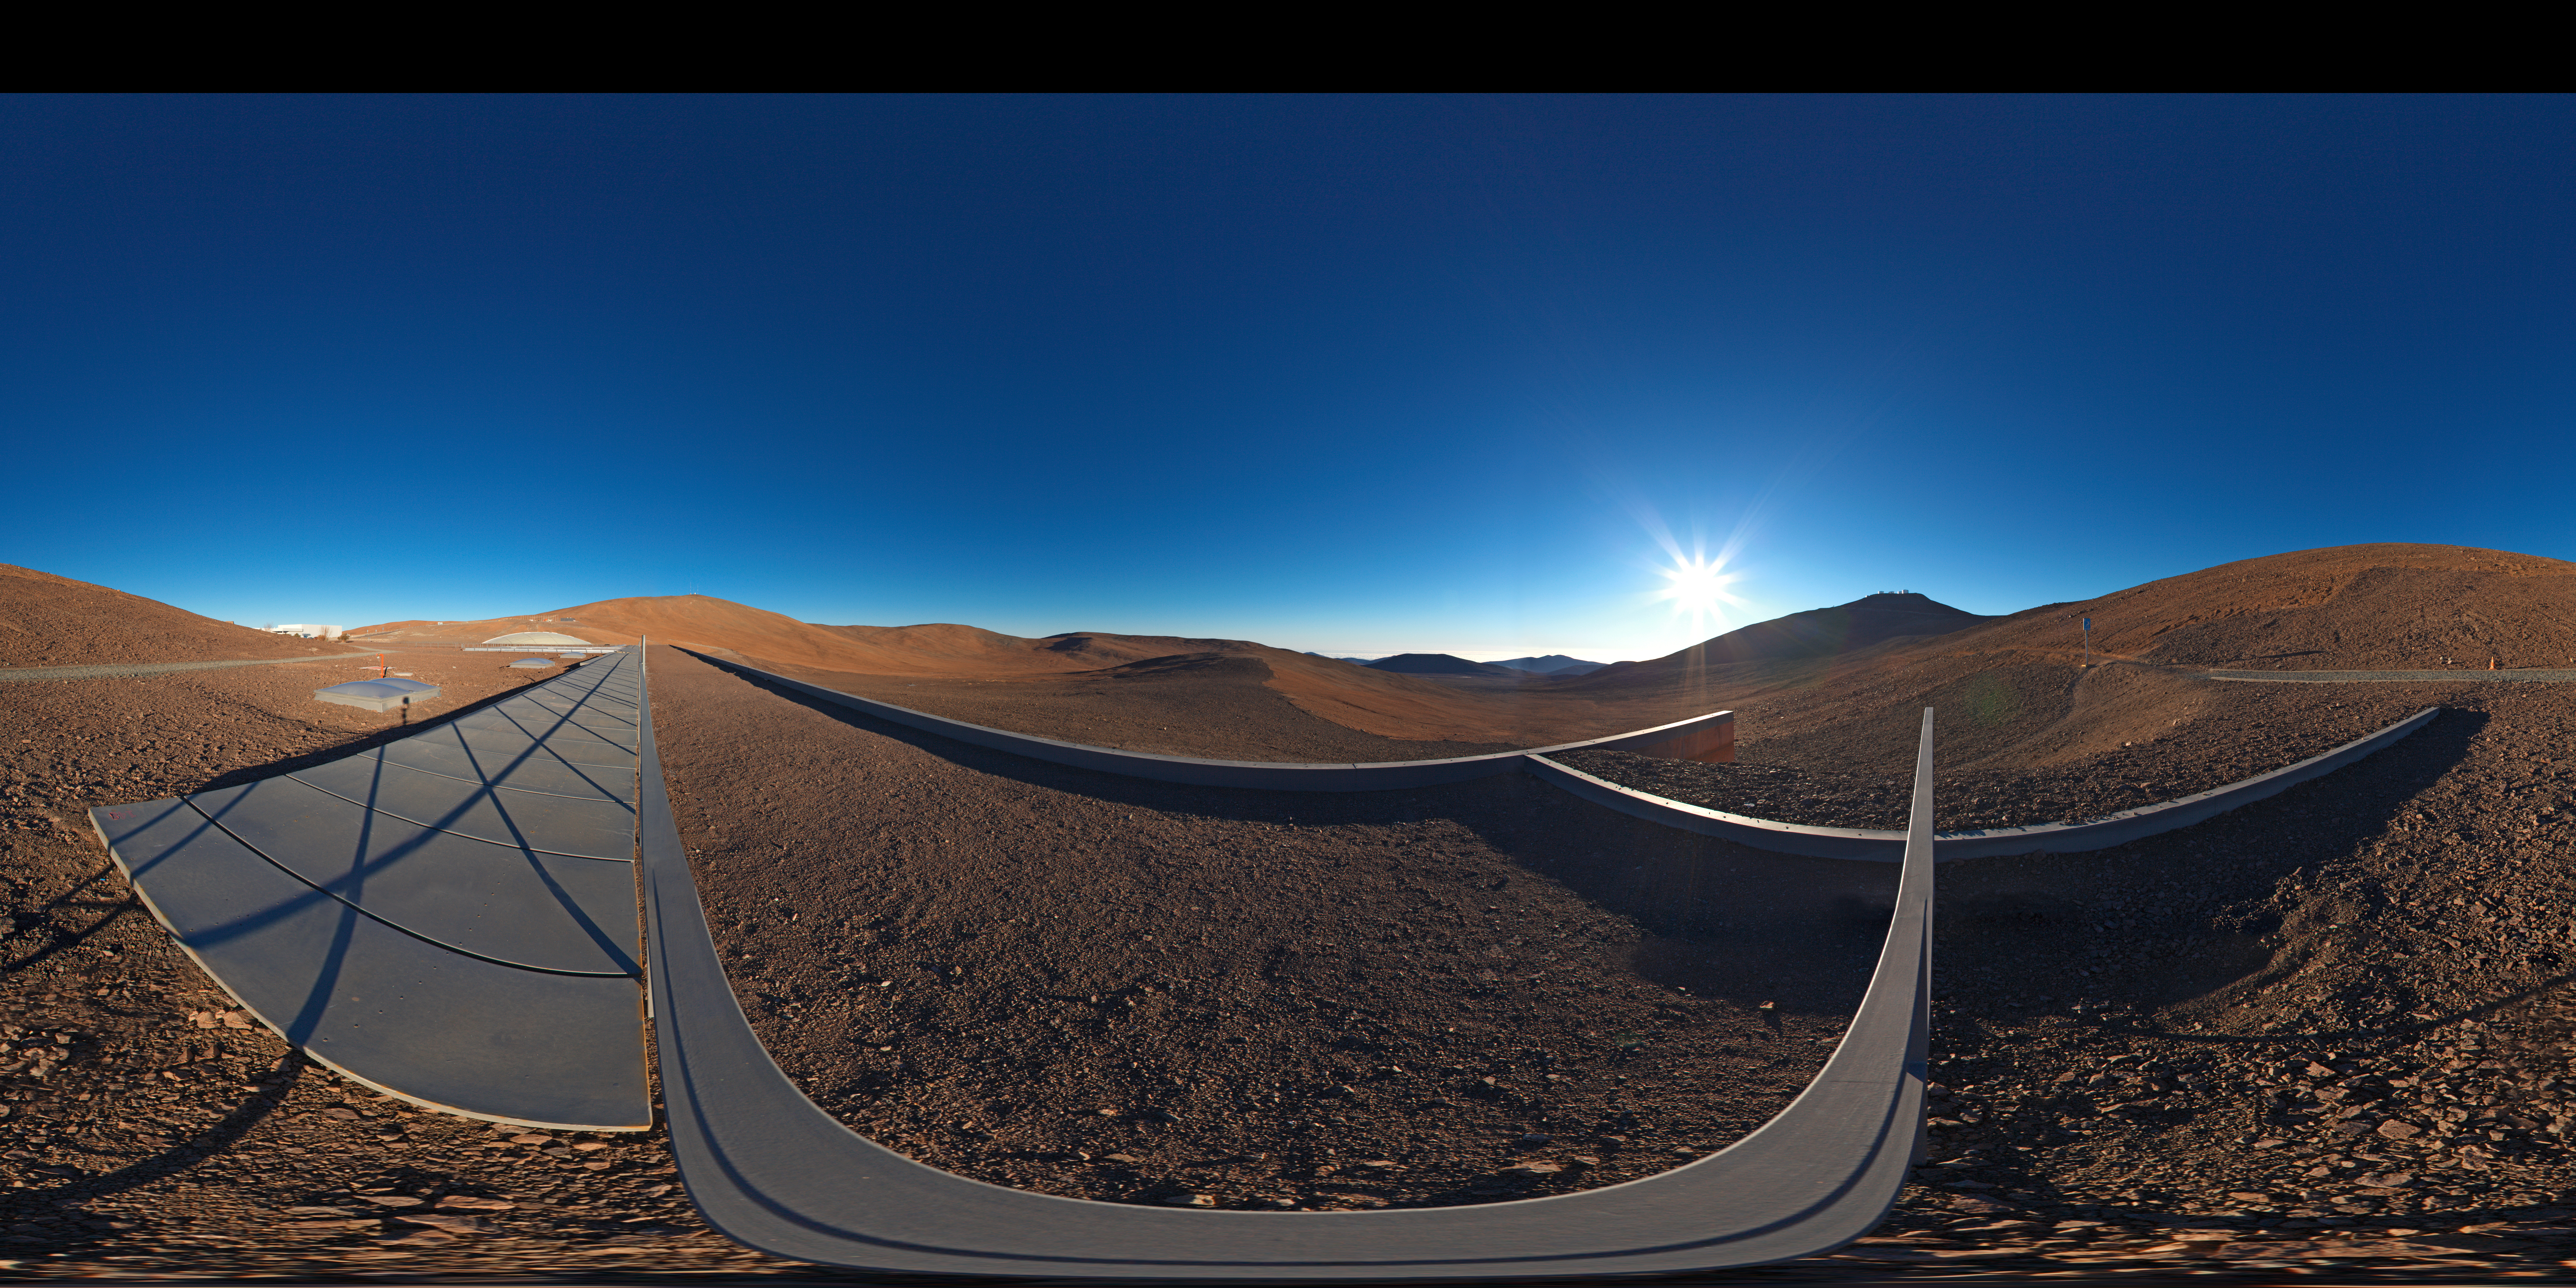

Panoramic view from the roof of La Residencia

360 degree panorama taken from the rooftop of Parana's Residencia.

Credit: ESO